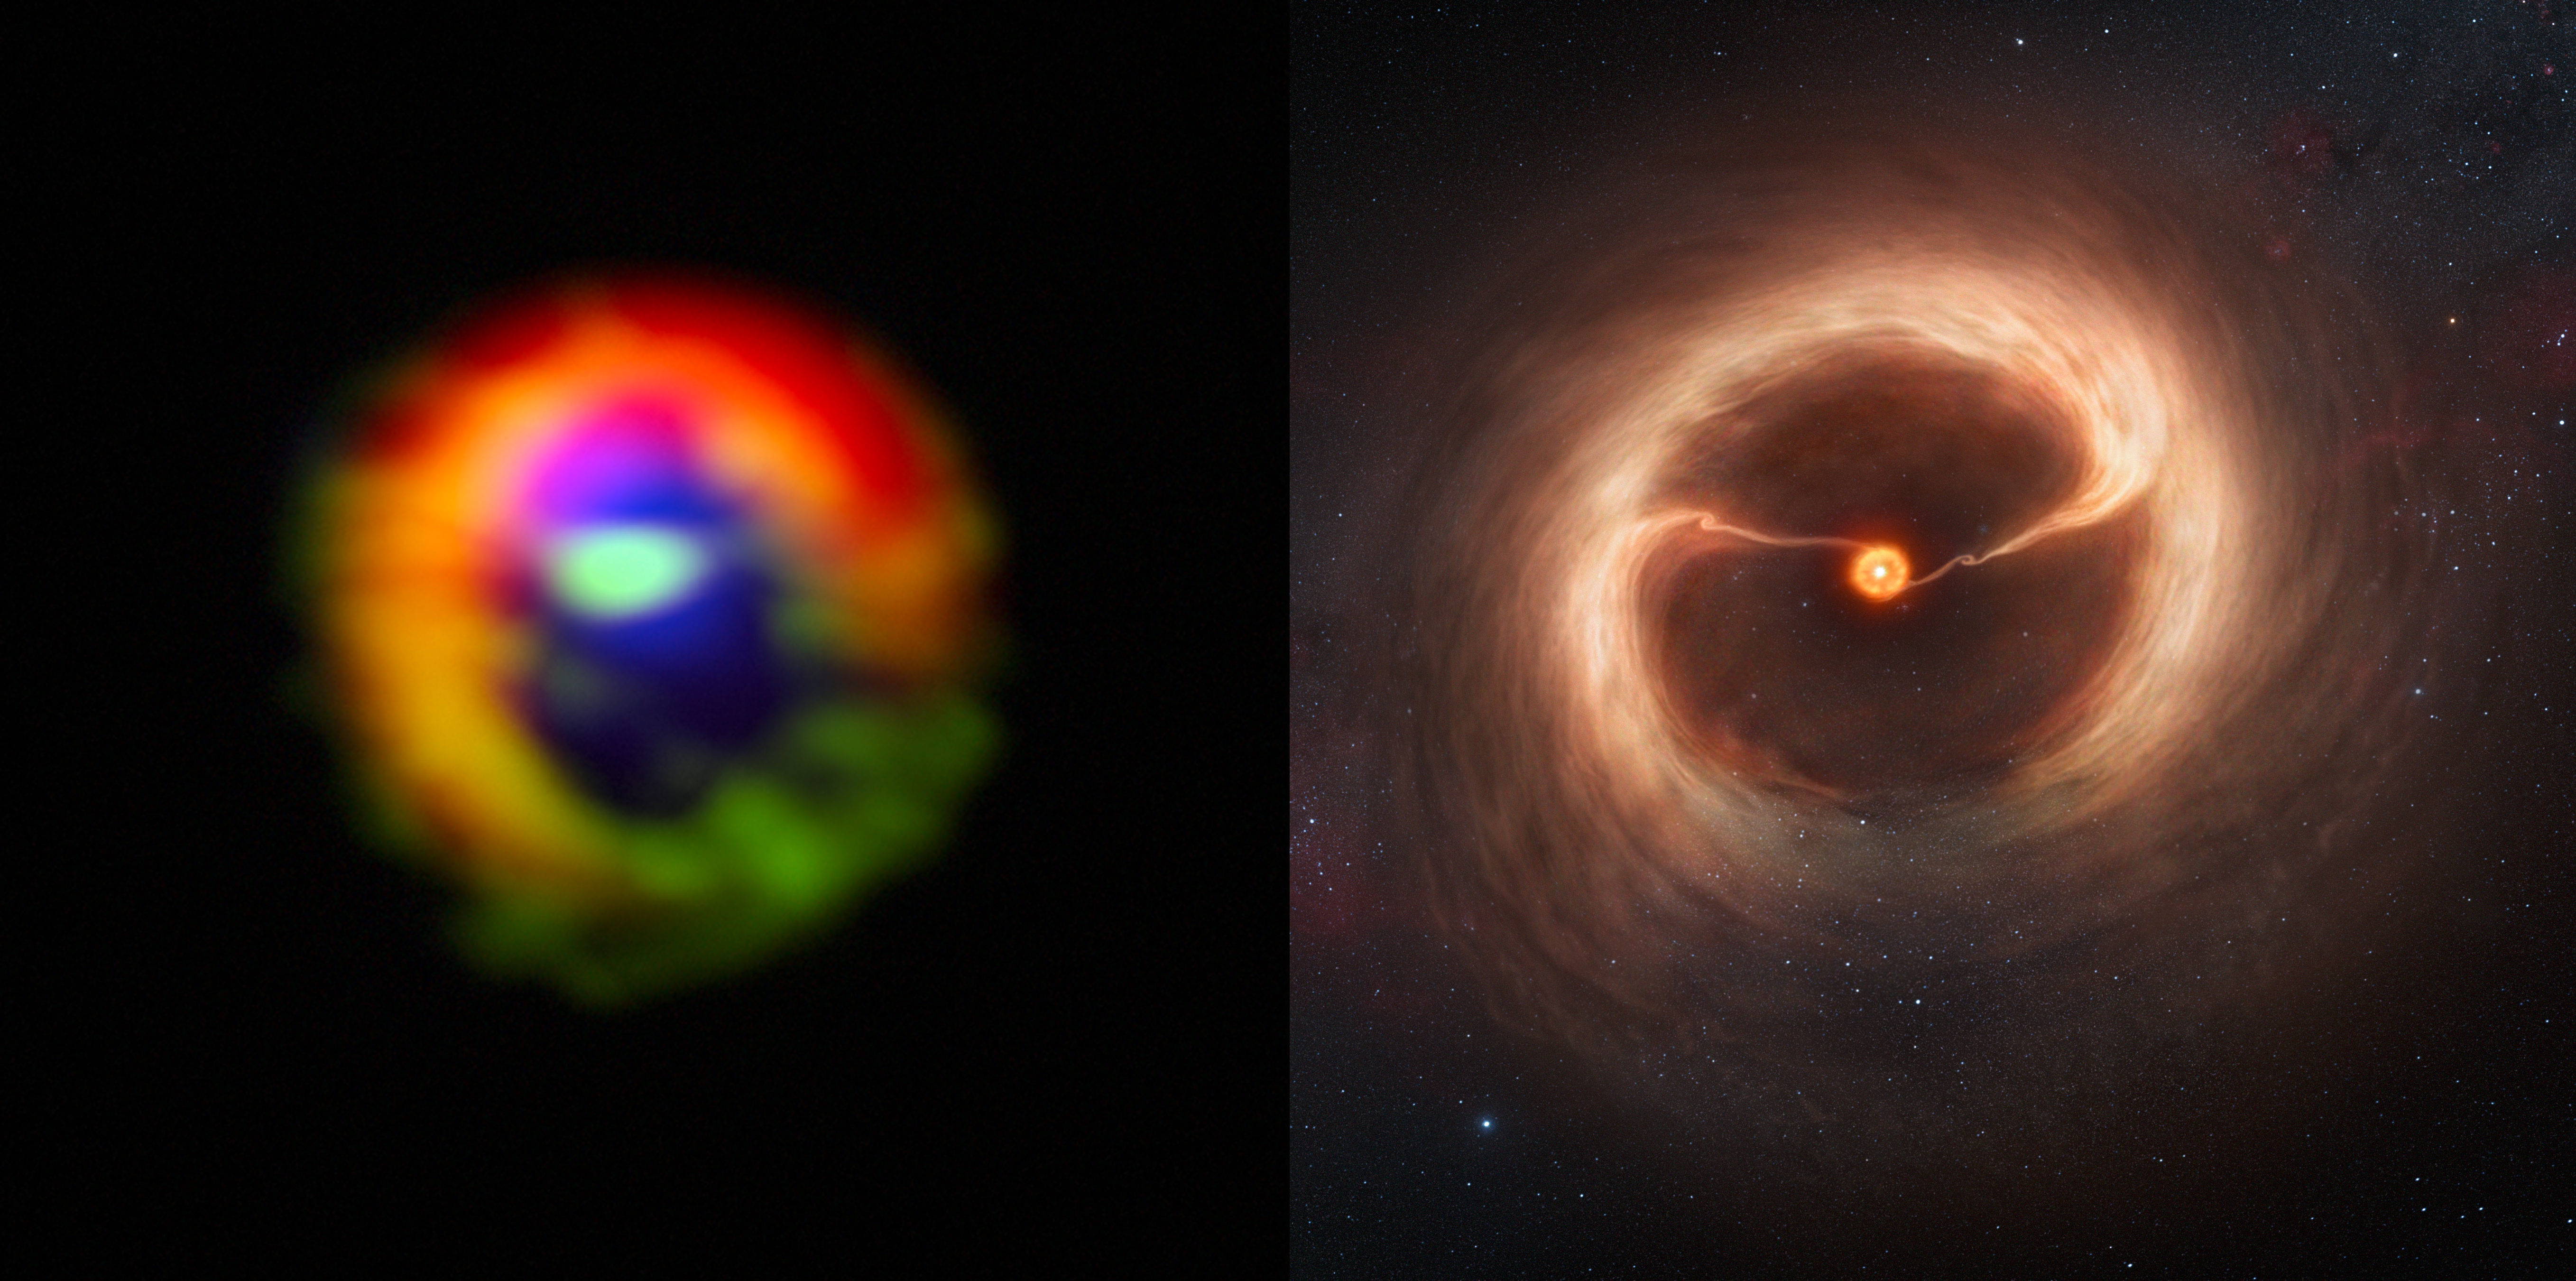

Side-by-side comparison of ALMA observations and artist’s impression of the disc and gas streams around HD 142527

Left: observations made with the Atacama Large Millimeter/submillimeter Array (ALMA) telescope of the disc of gas and cosmic dust around the young star HD 142527, showing vast streams of gas flowing across the gap in the disc. These are the first direct observations of these streams, which are expected to be created by giant planets guzzling gas as they grow, and which are a key stage in the birth of giant planets.

The dust in the outer disc is shown in red. Dense gas in the streams flowing across the gap, as well as in the outer disc, is shown in green. Diffuse gas in the central gap is shown in blue. The gas filaments can be seen at the three o'clock and ten o'clock positions, flowing from the outer disc towards the centre. The dense gas observed is HCO+, and the diffuse gas is CO. The outer disk is roughly two light-days across. If this were our own Solar System, the Voyager 1 probe — the most distant manmade object from Earth — would be at approximately the inner edge of the outer disk.

Right: artist’s impression of the disc and gas streams, for illustration.

Credit: ALMA (ESO/NAOJ/NRAO)/M. Kornmesser (ESO), S. Casassus et al.